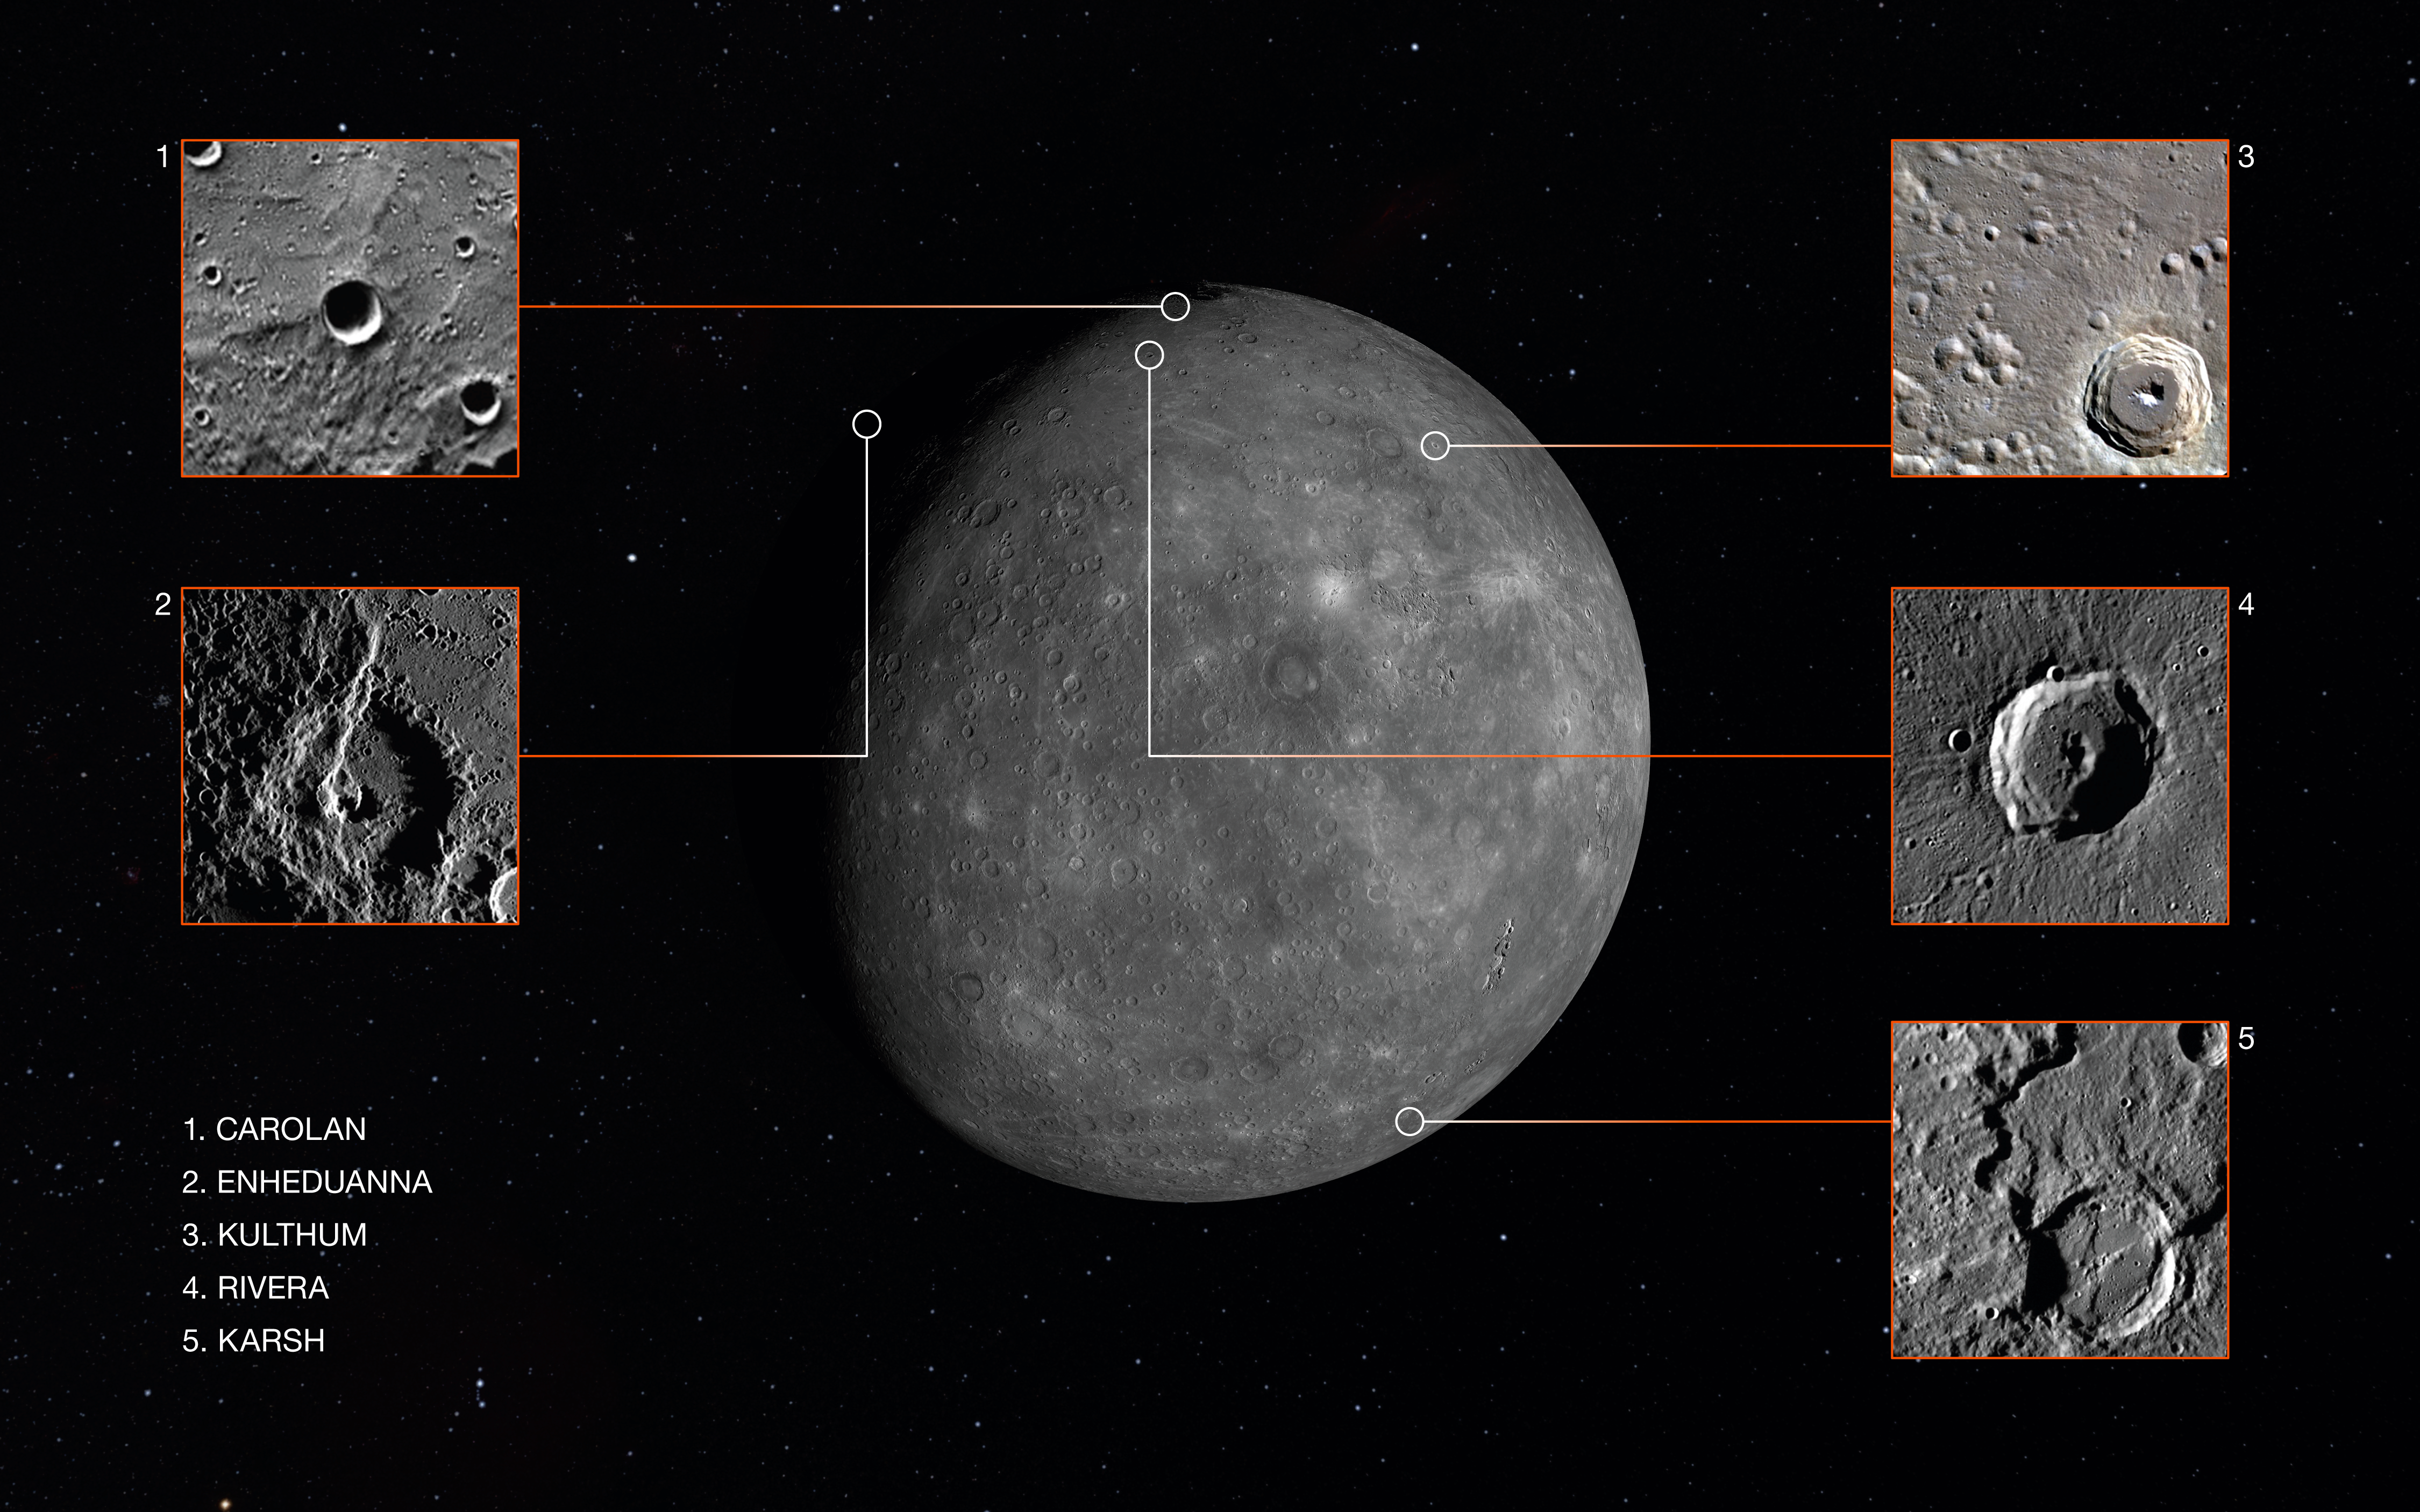

Newly Named Mercury Craters

An image of Mercury marked with the locations of the five craters and their new names.

Credit: IAU/NASA/MESSENGER